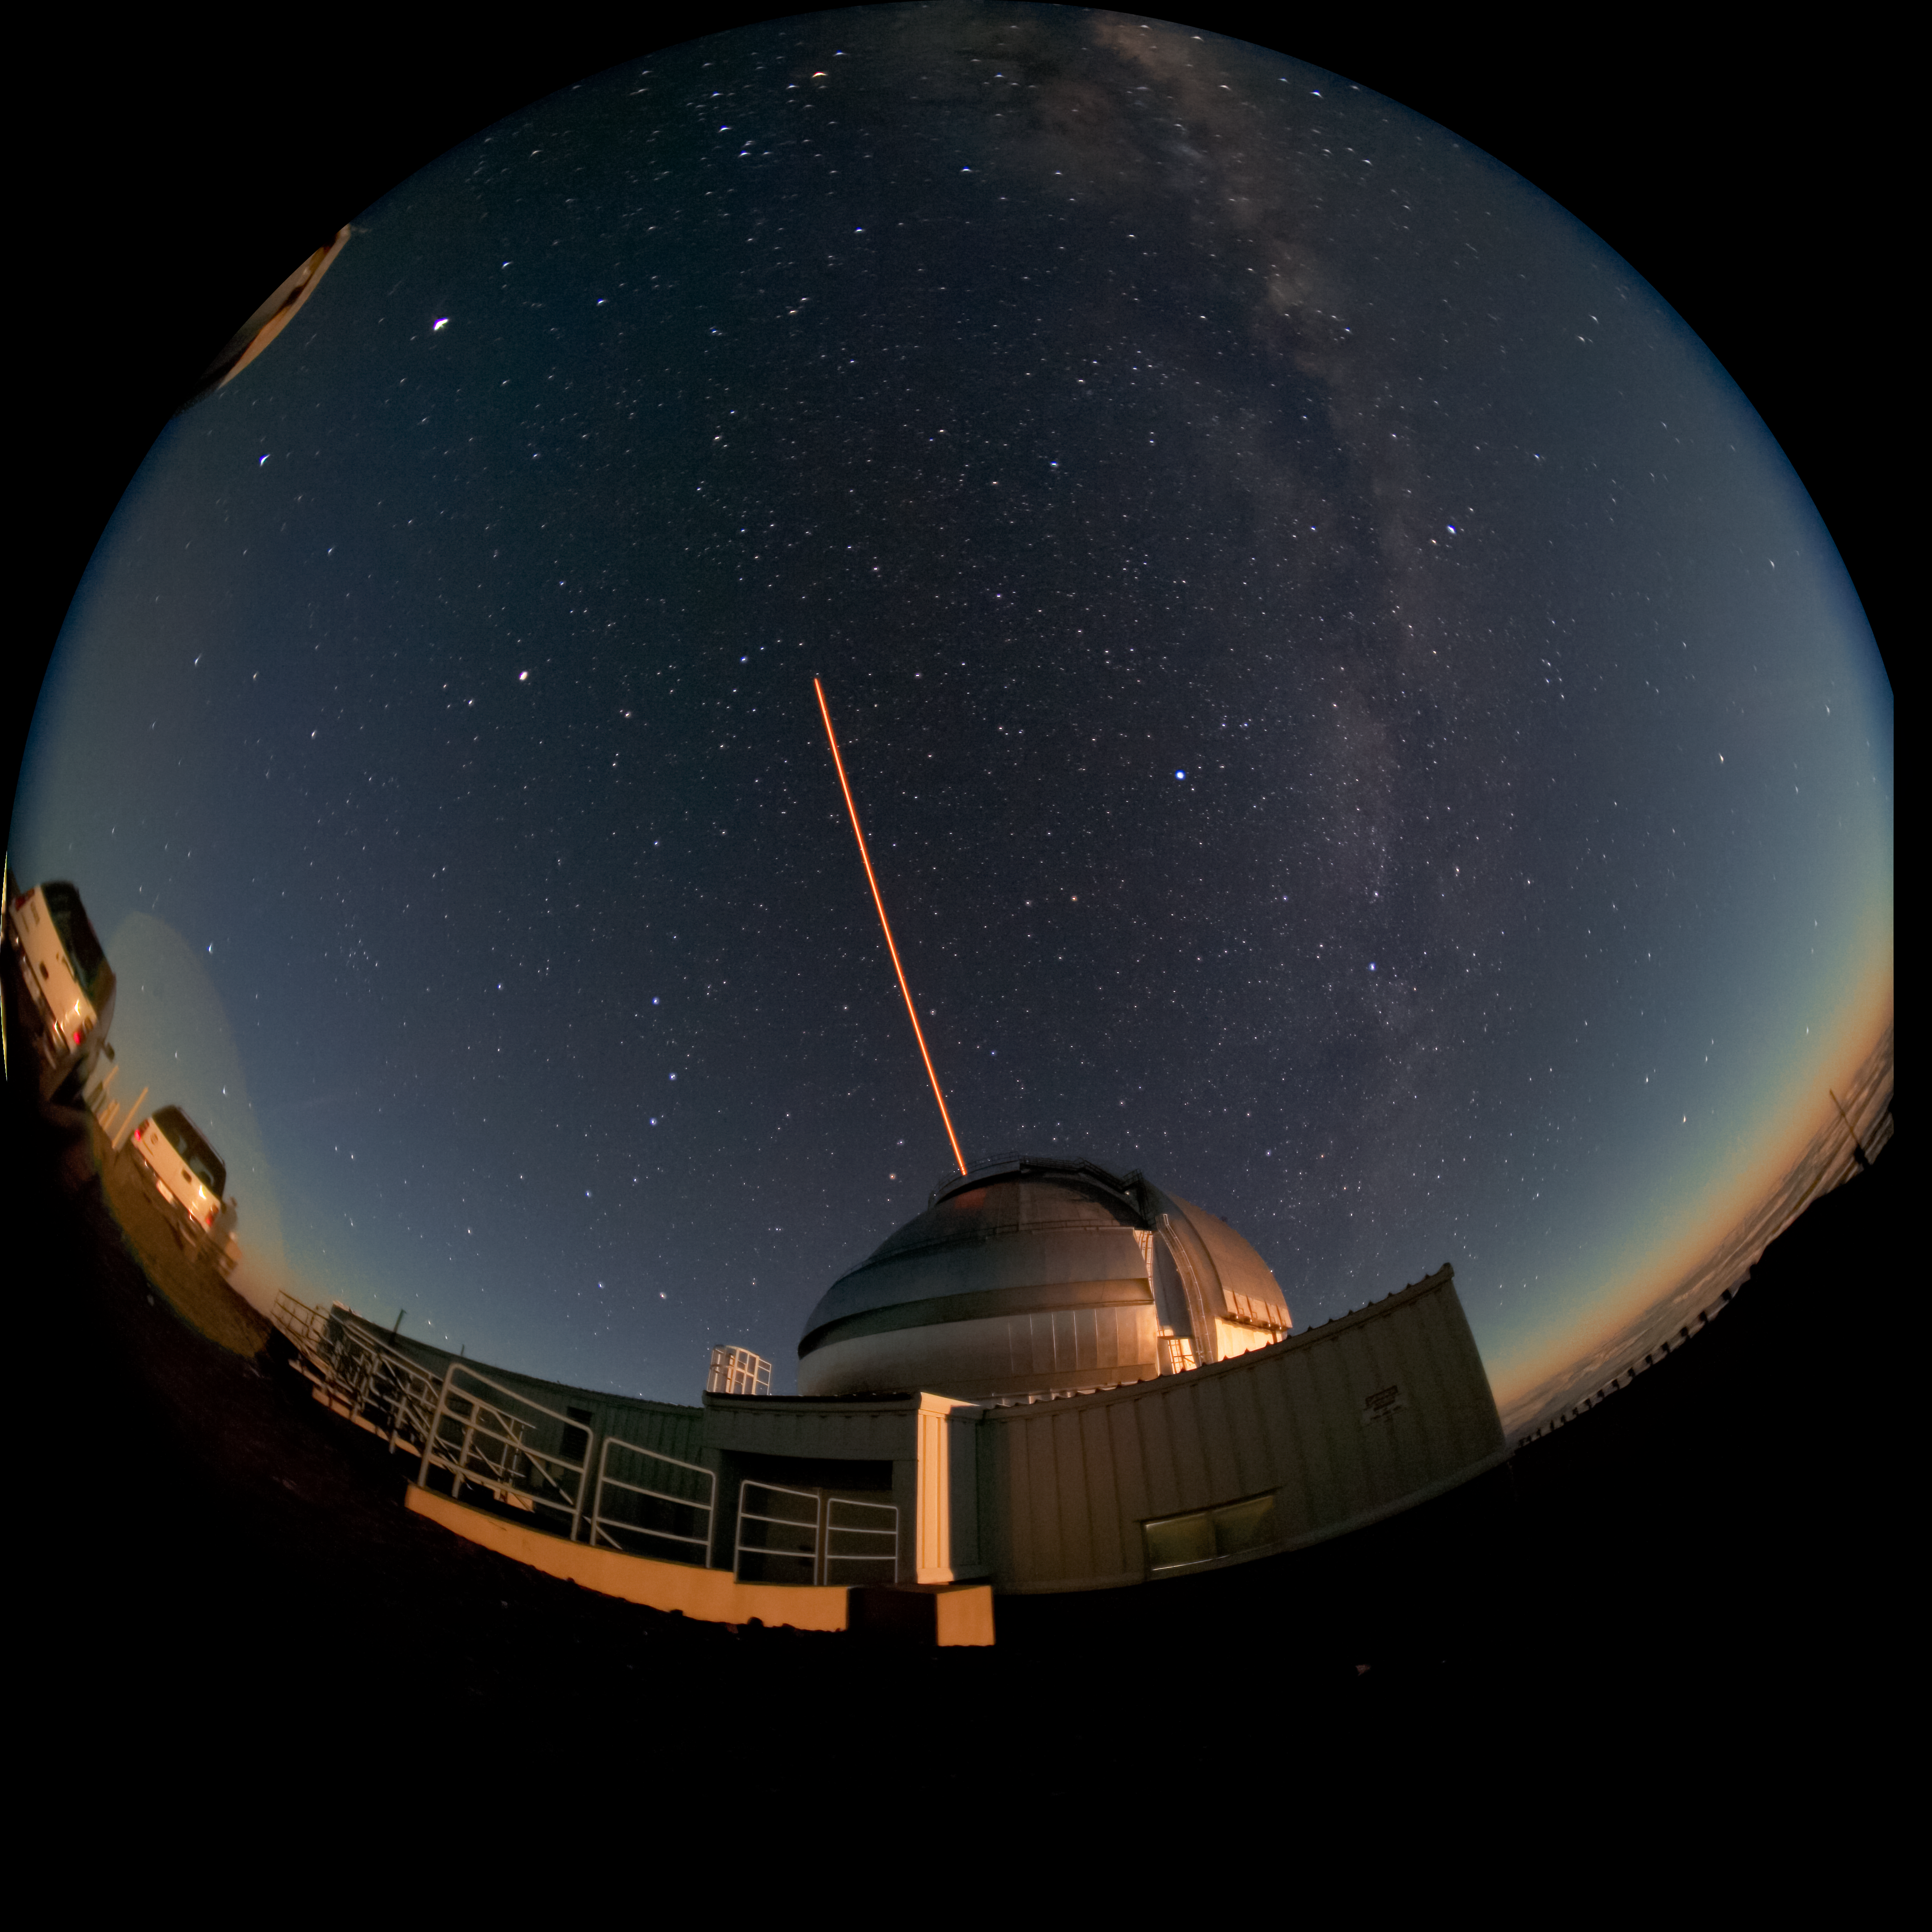

Gemini North LGS in moonrise

Fisheye view of the Gemini North Laser Guide Star system in use.

Credit: International Gemini Observatory/NOIRLab/NSF/AURA